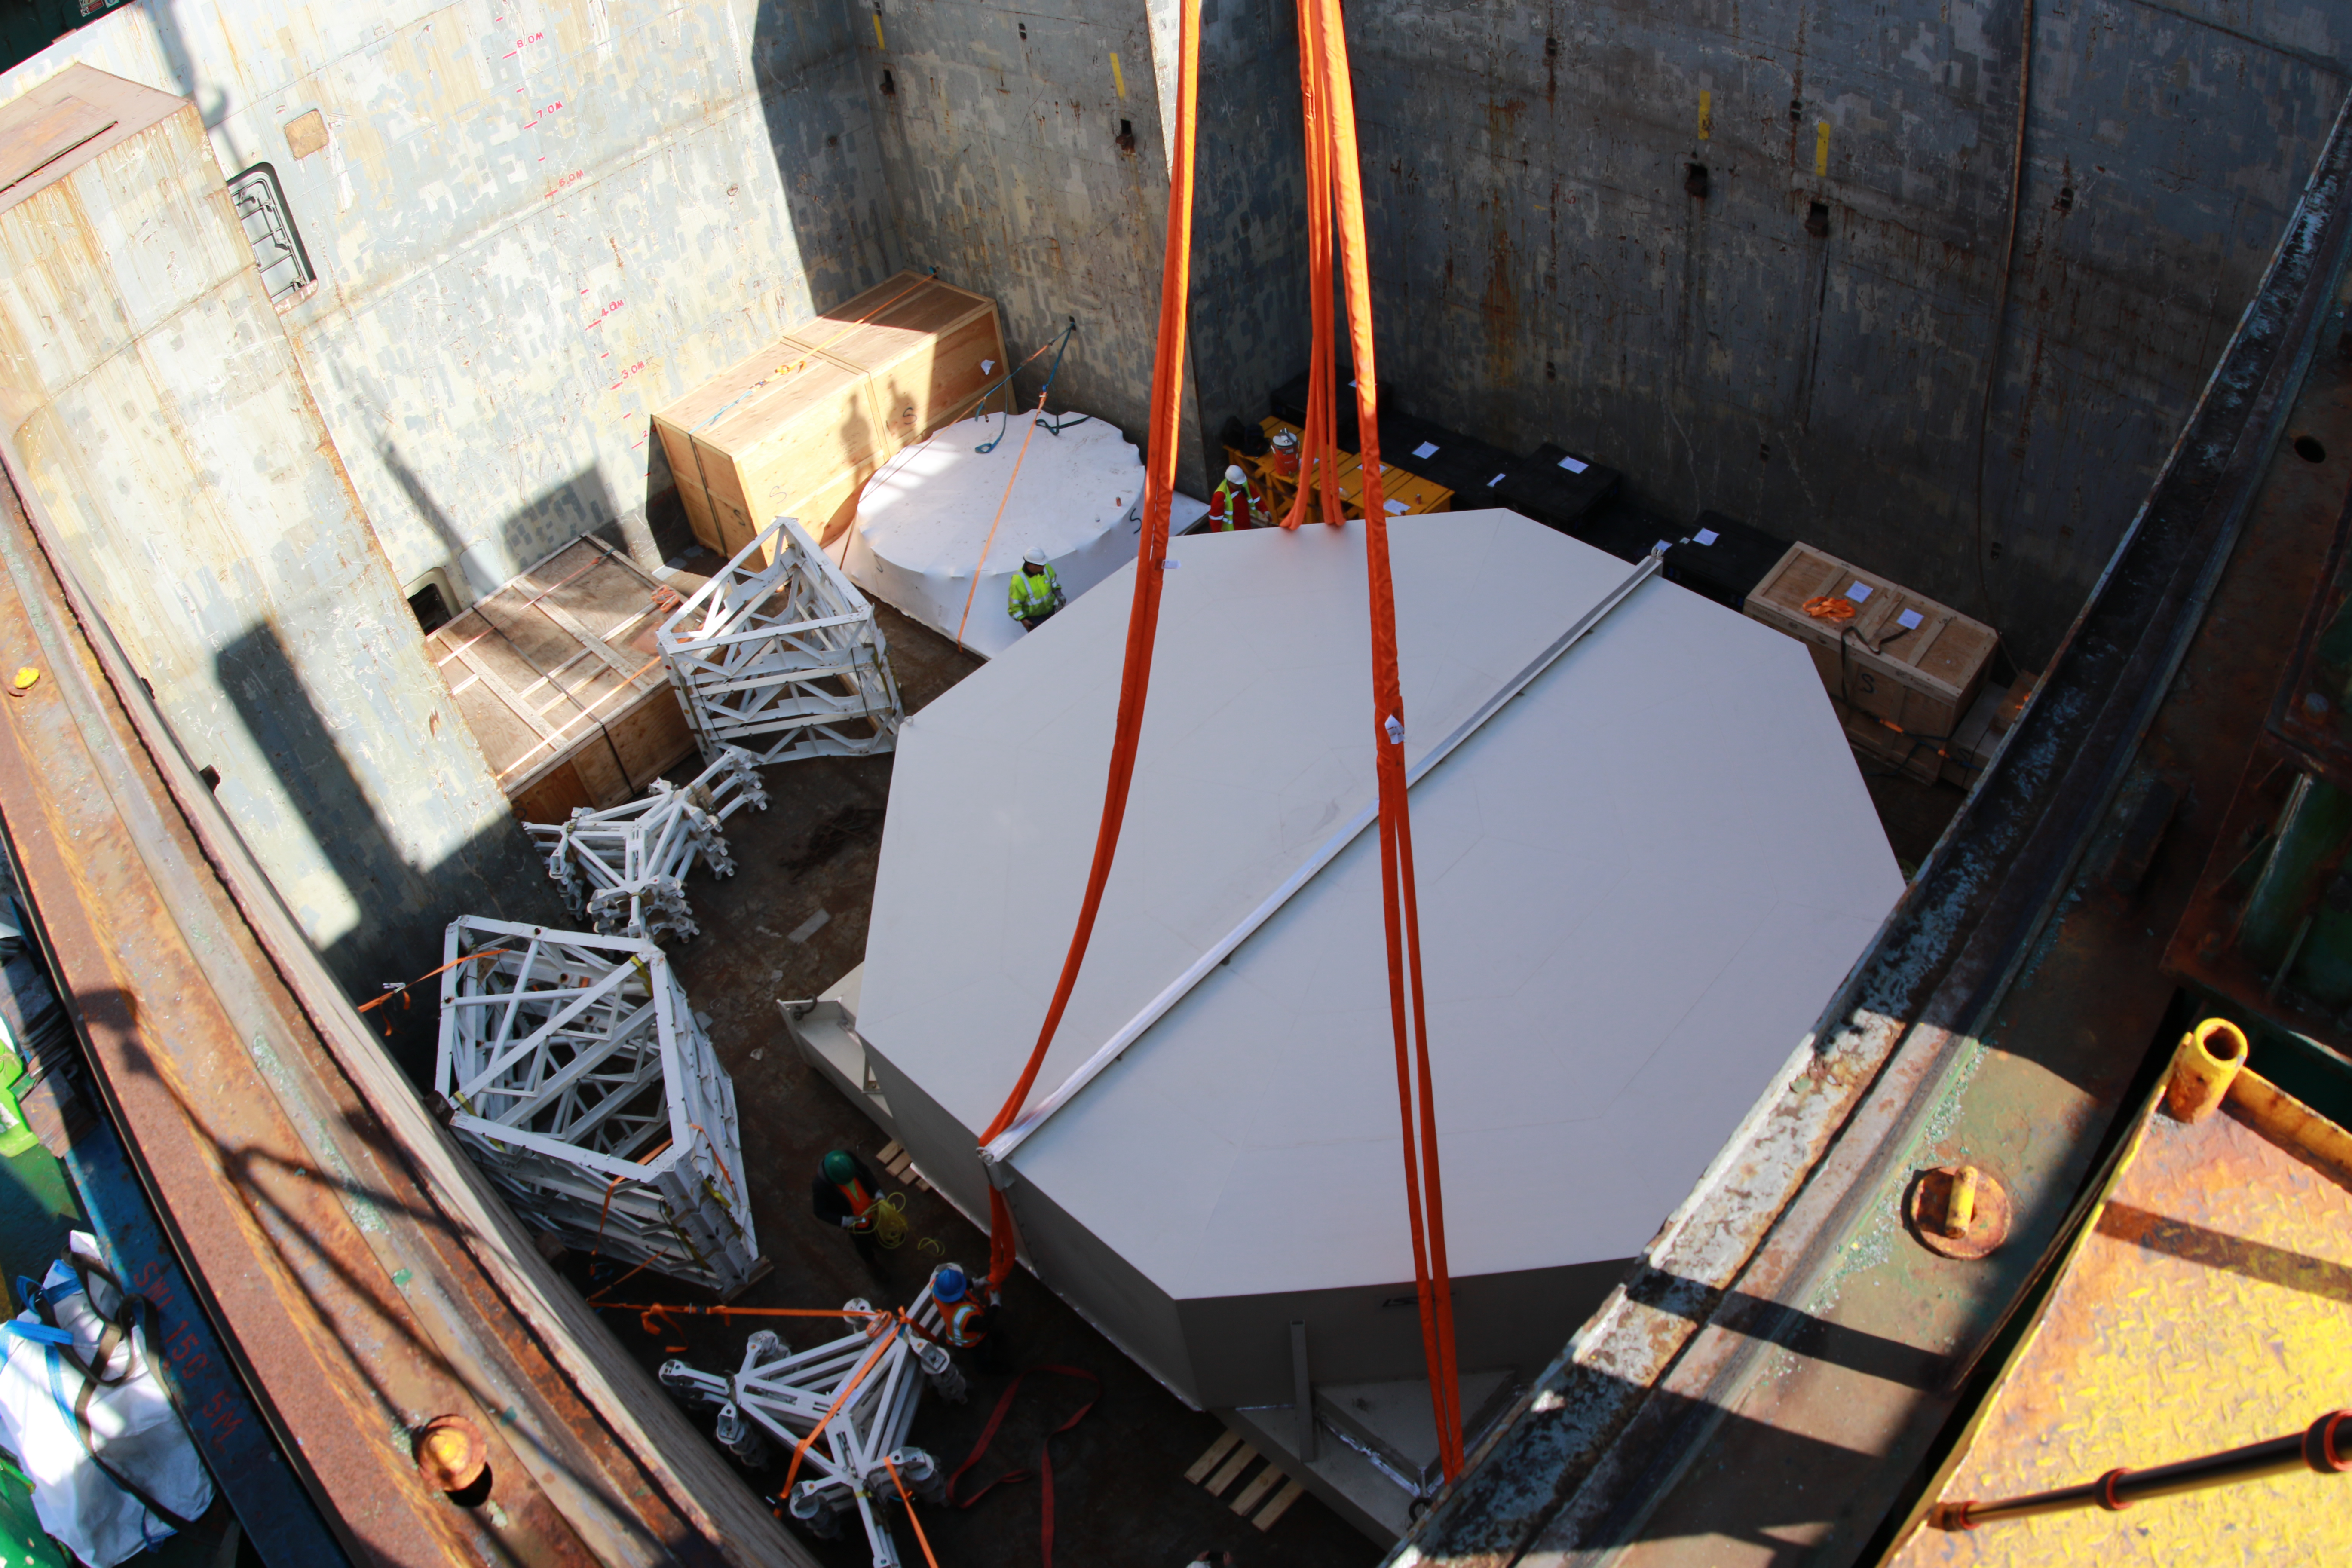

M1M3 Loading on BBC Manitoba

The LSST Primary/Tertiary Mirror (M1M3), along with the M1M3 vacuum lift and other support materials, was loaded onto the BBC Manitoba on April 2, 2019 in Houston, Texas. The voyage to Chile is expected to take 4-5 weeks.

Credit: Rubin Observatory/NSF/AURA